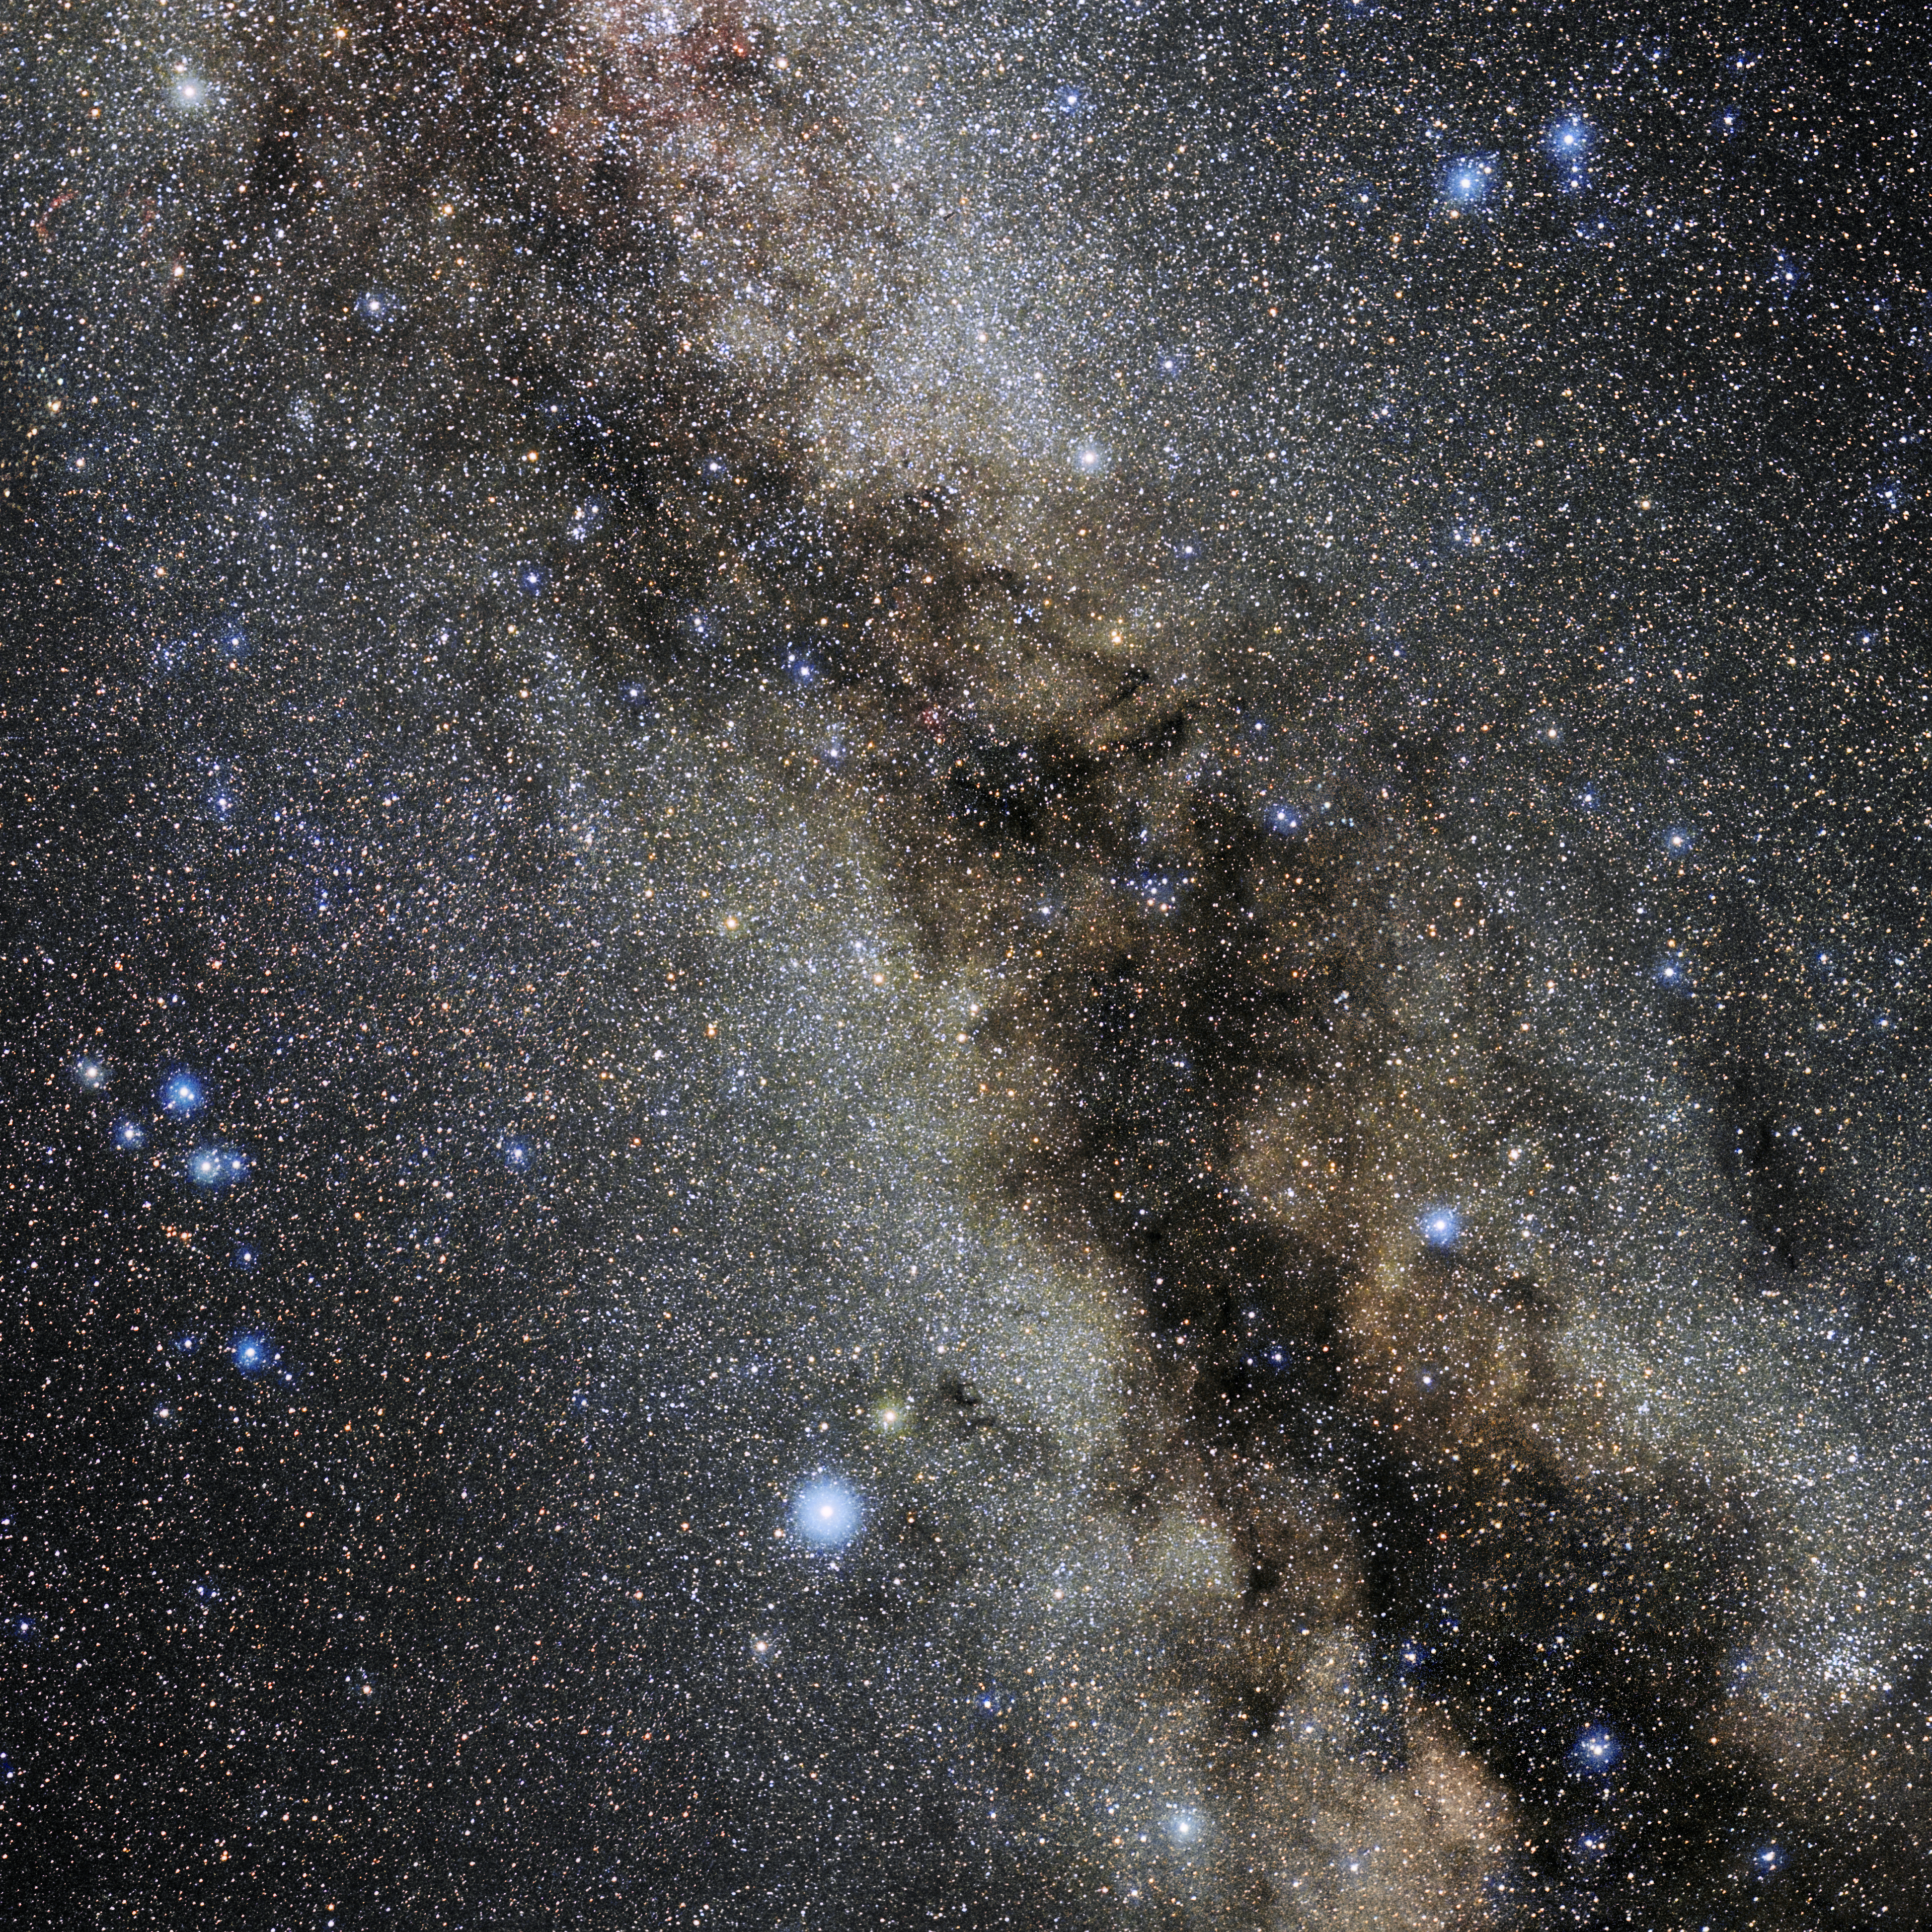

Sagitta

Photo of the constellation Sagitta produced by NOIRLab in collaboration with Eckhard Slawik, a German astrophotographer. Here is the annotated version.

Credit: E. Slawik/NOIRLab/NSF/AURA/M. Zamani